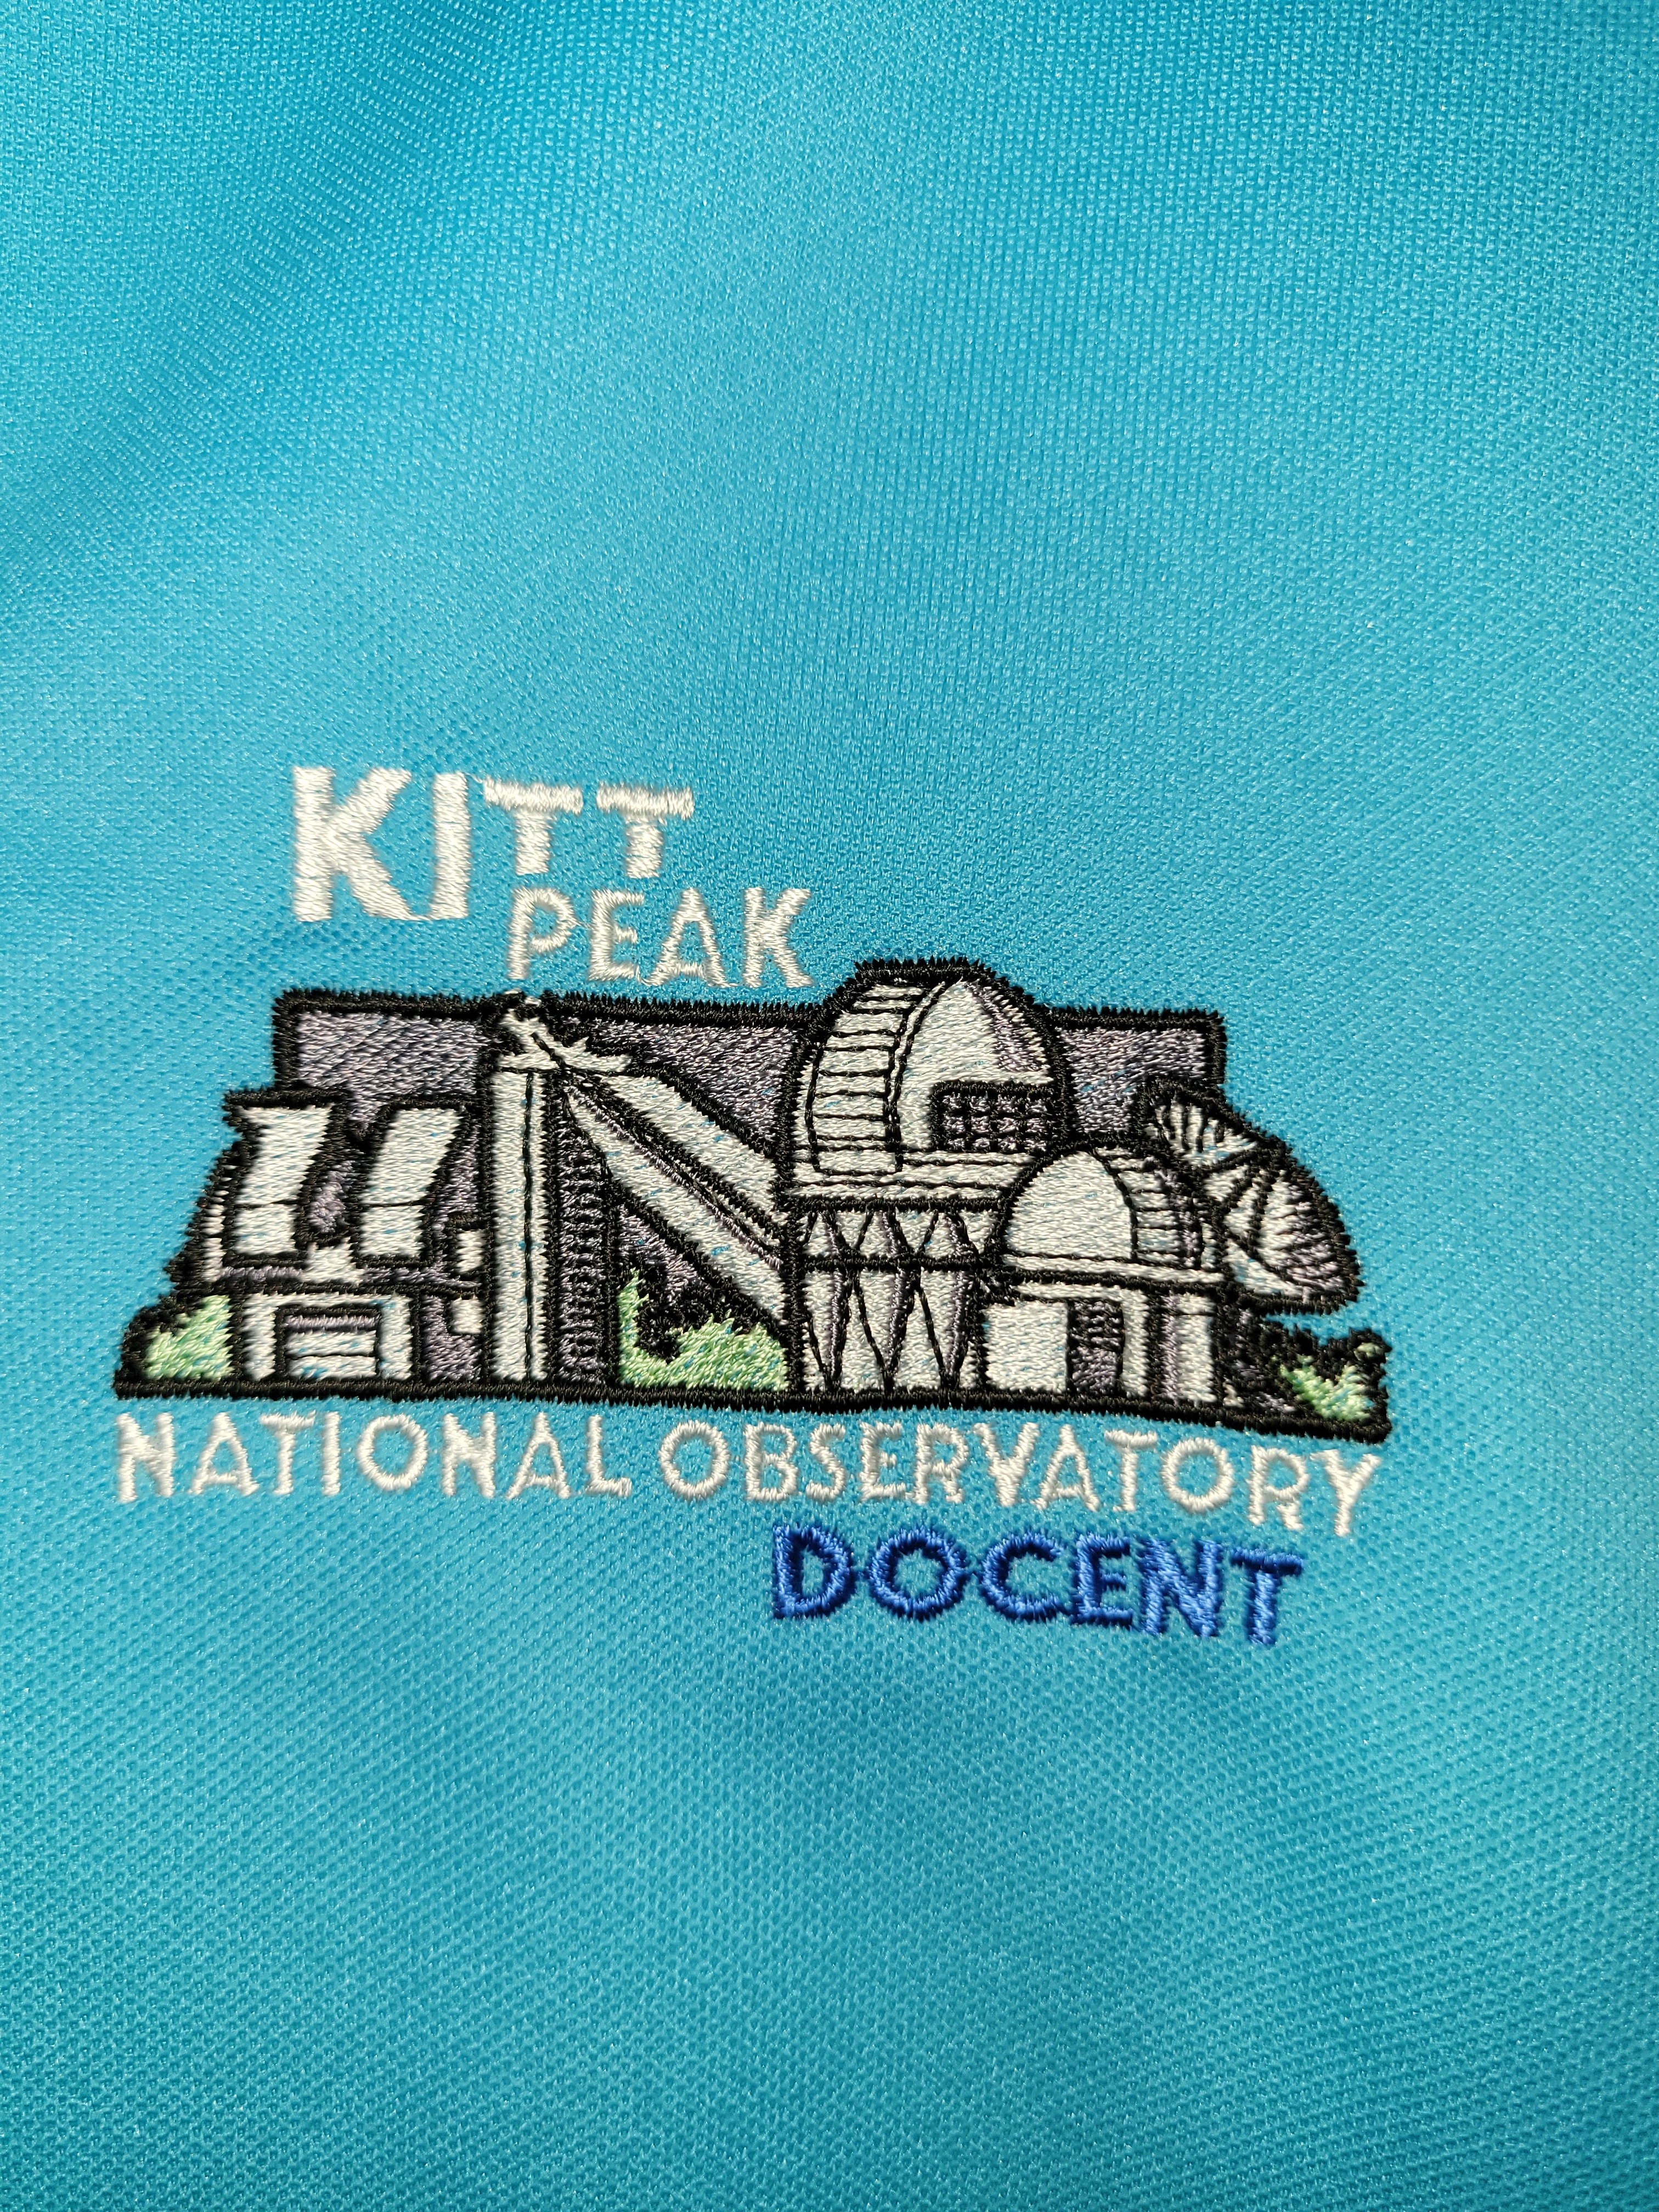

Kitt Peak National Observatory Docent Patch

The Kitt Peak National Observatory (KPNO) docent guide patch.

Credit: NOIRLab